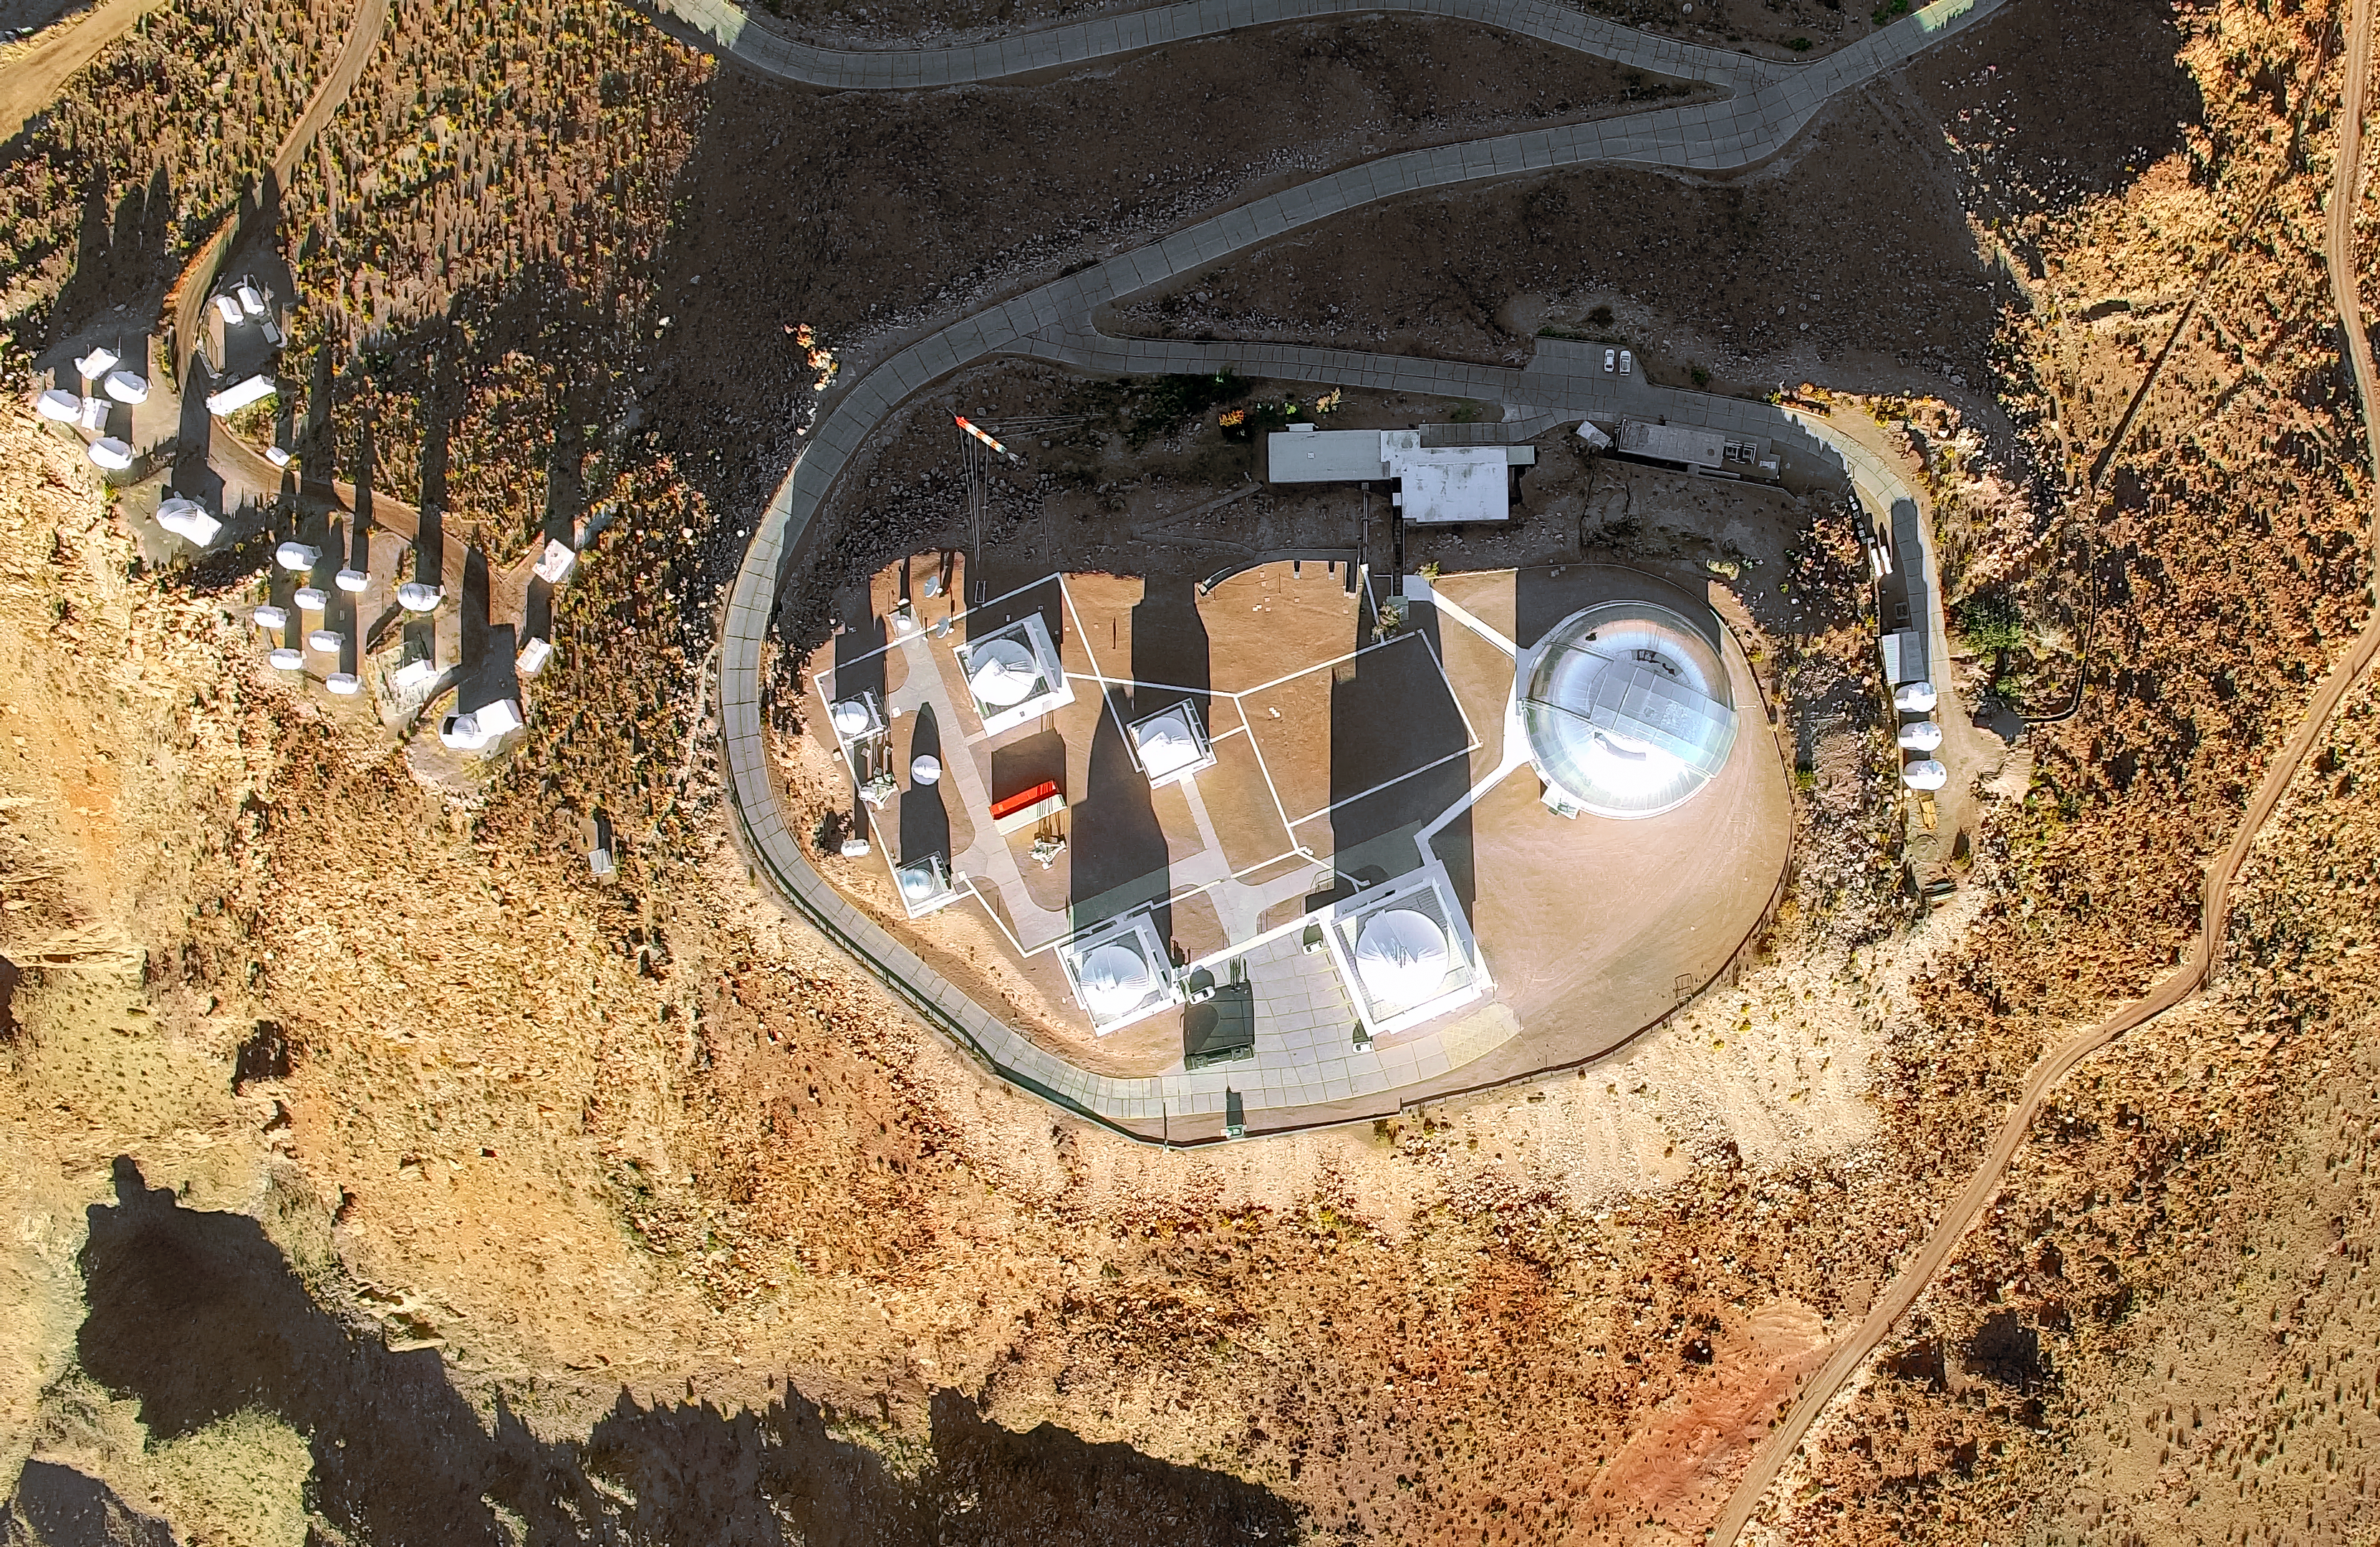

Cerro Tololo Inter-American Observatory aerial view

Cerro Tololo Inter-American Observatory aerial view.

Credit: CTIO/NOIRLab/NSF/AURA/D. Munizaga